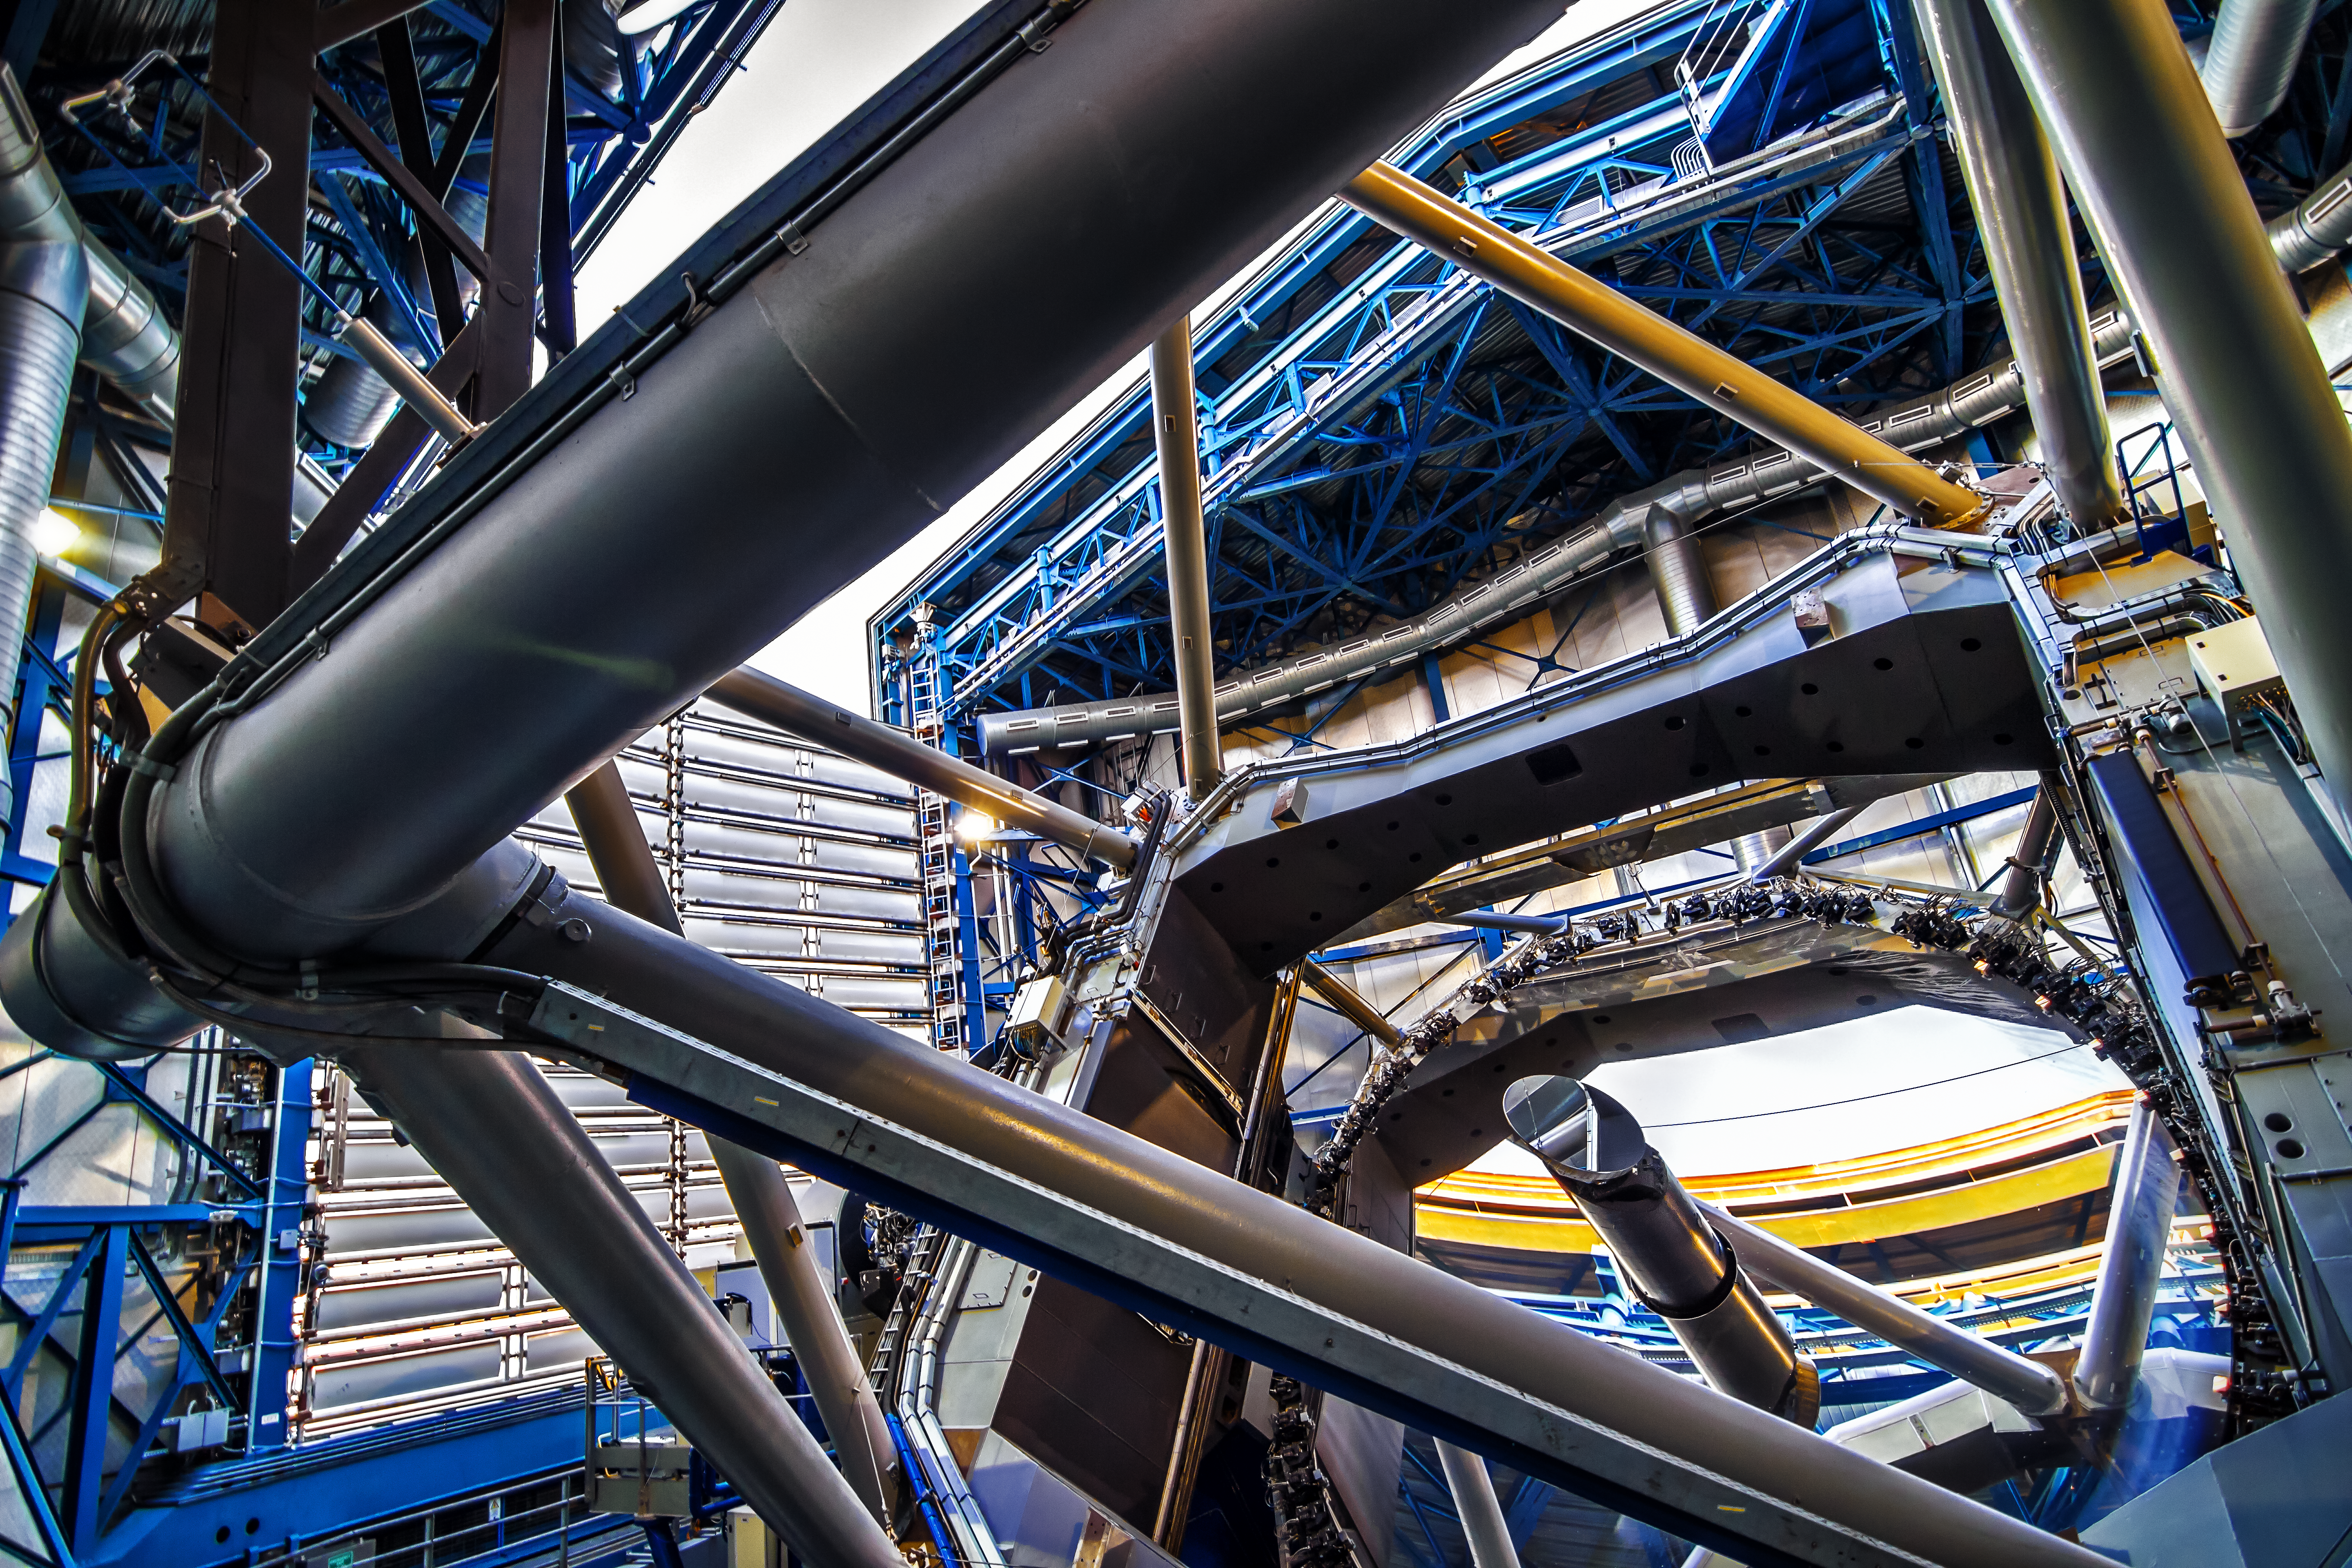

Inside the dome of the VLT

This view from inside one of the VLT dome shows the innumerable metallic struts and beams that encase and support the centrepiece: the VLT's main mirror. The mirror is work of superlative craftsmanship: 8.2 metres in diameter, but only 17.5 centimetres thick. It is polished so accurately that if you were to scale its diameter to that of the Earth's, its largest imperfection would be no greater than the size of a pebble.

Credit: A. Tudorica/ESO